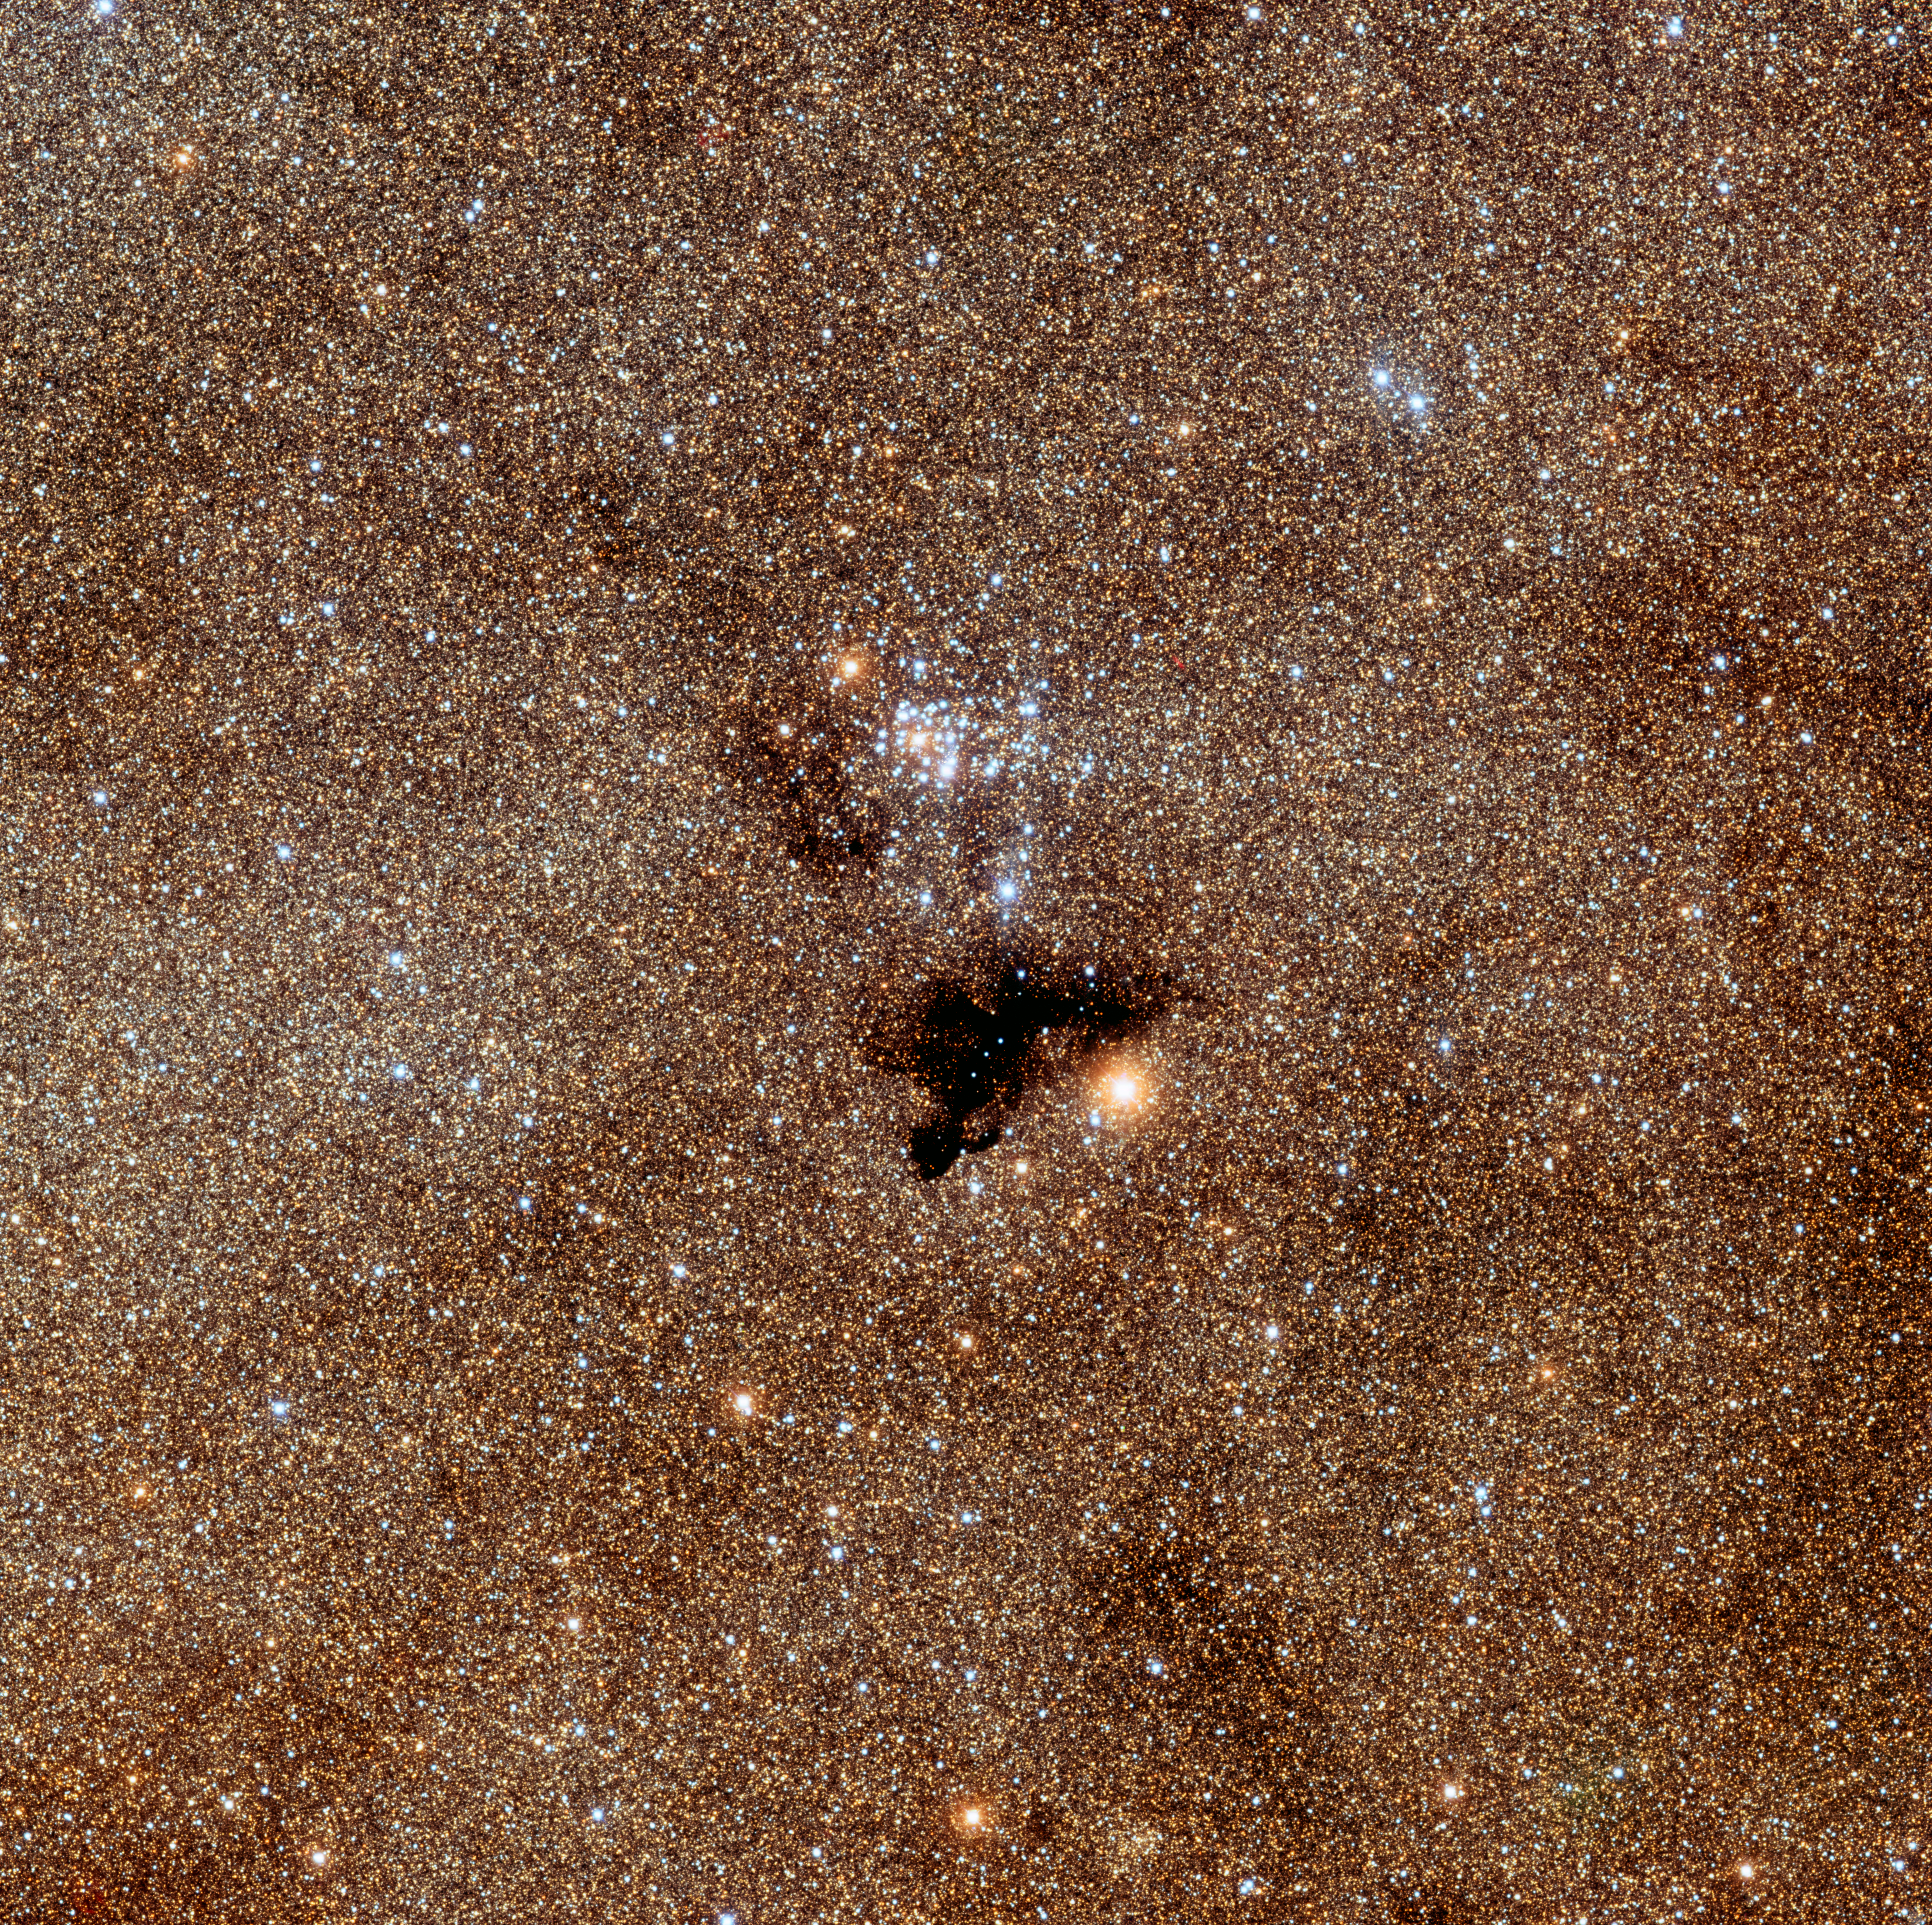

NGC 6520 with Barnard 86

An image of the open star cluster NGC 6520 and nearby dust cloud Barnard 86, in the constellation Sagittarius, one of the densest parts of our Galaxy. This image was taken on June 24th, 2007 at the NSF's Blanco 4-m telescope in CTIO, with B (blue), V (green) , I (orange) and H-alpha (red) filters. The bright young stars of this star cluster, which probably formed out of gas related to the nearby dust cloud, stand out in contrast to the background of older stars of the bulge of our Galaxy. This image was released during the 100 Hours of Astronomy webcast, "Around the World in 80 Telescopes" held from April 3-4, 2009, during the International Year of Astronomy 2009. View the recorded event from CTIO. See also this image of the Medusa Nebula from KPNO, which was also released during the webcast.

Credit: T. A. Rector/University of Alaska Anchorage and NOIRLab/NSF/AURA